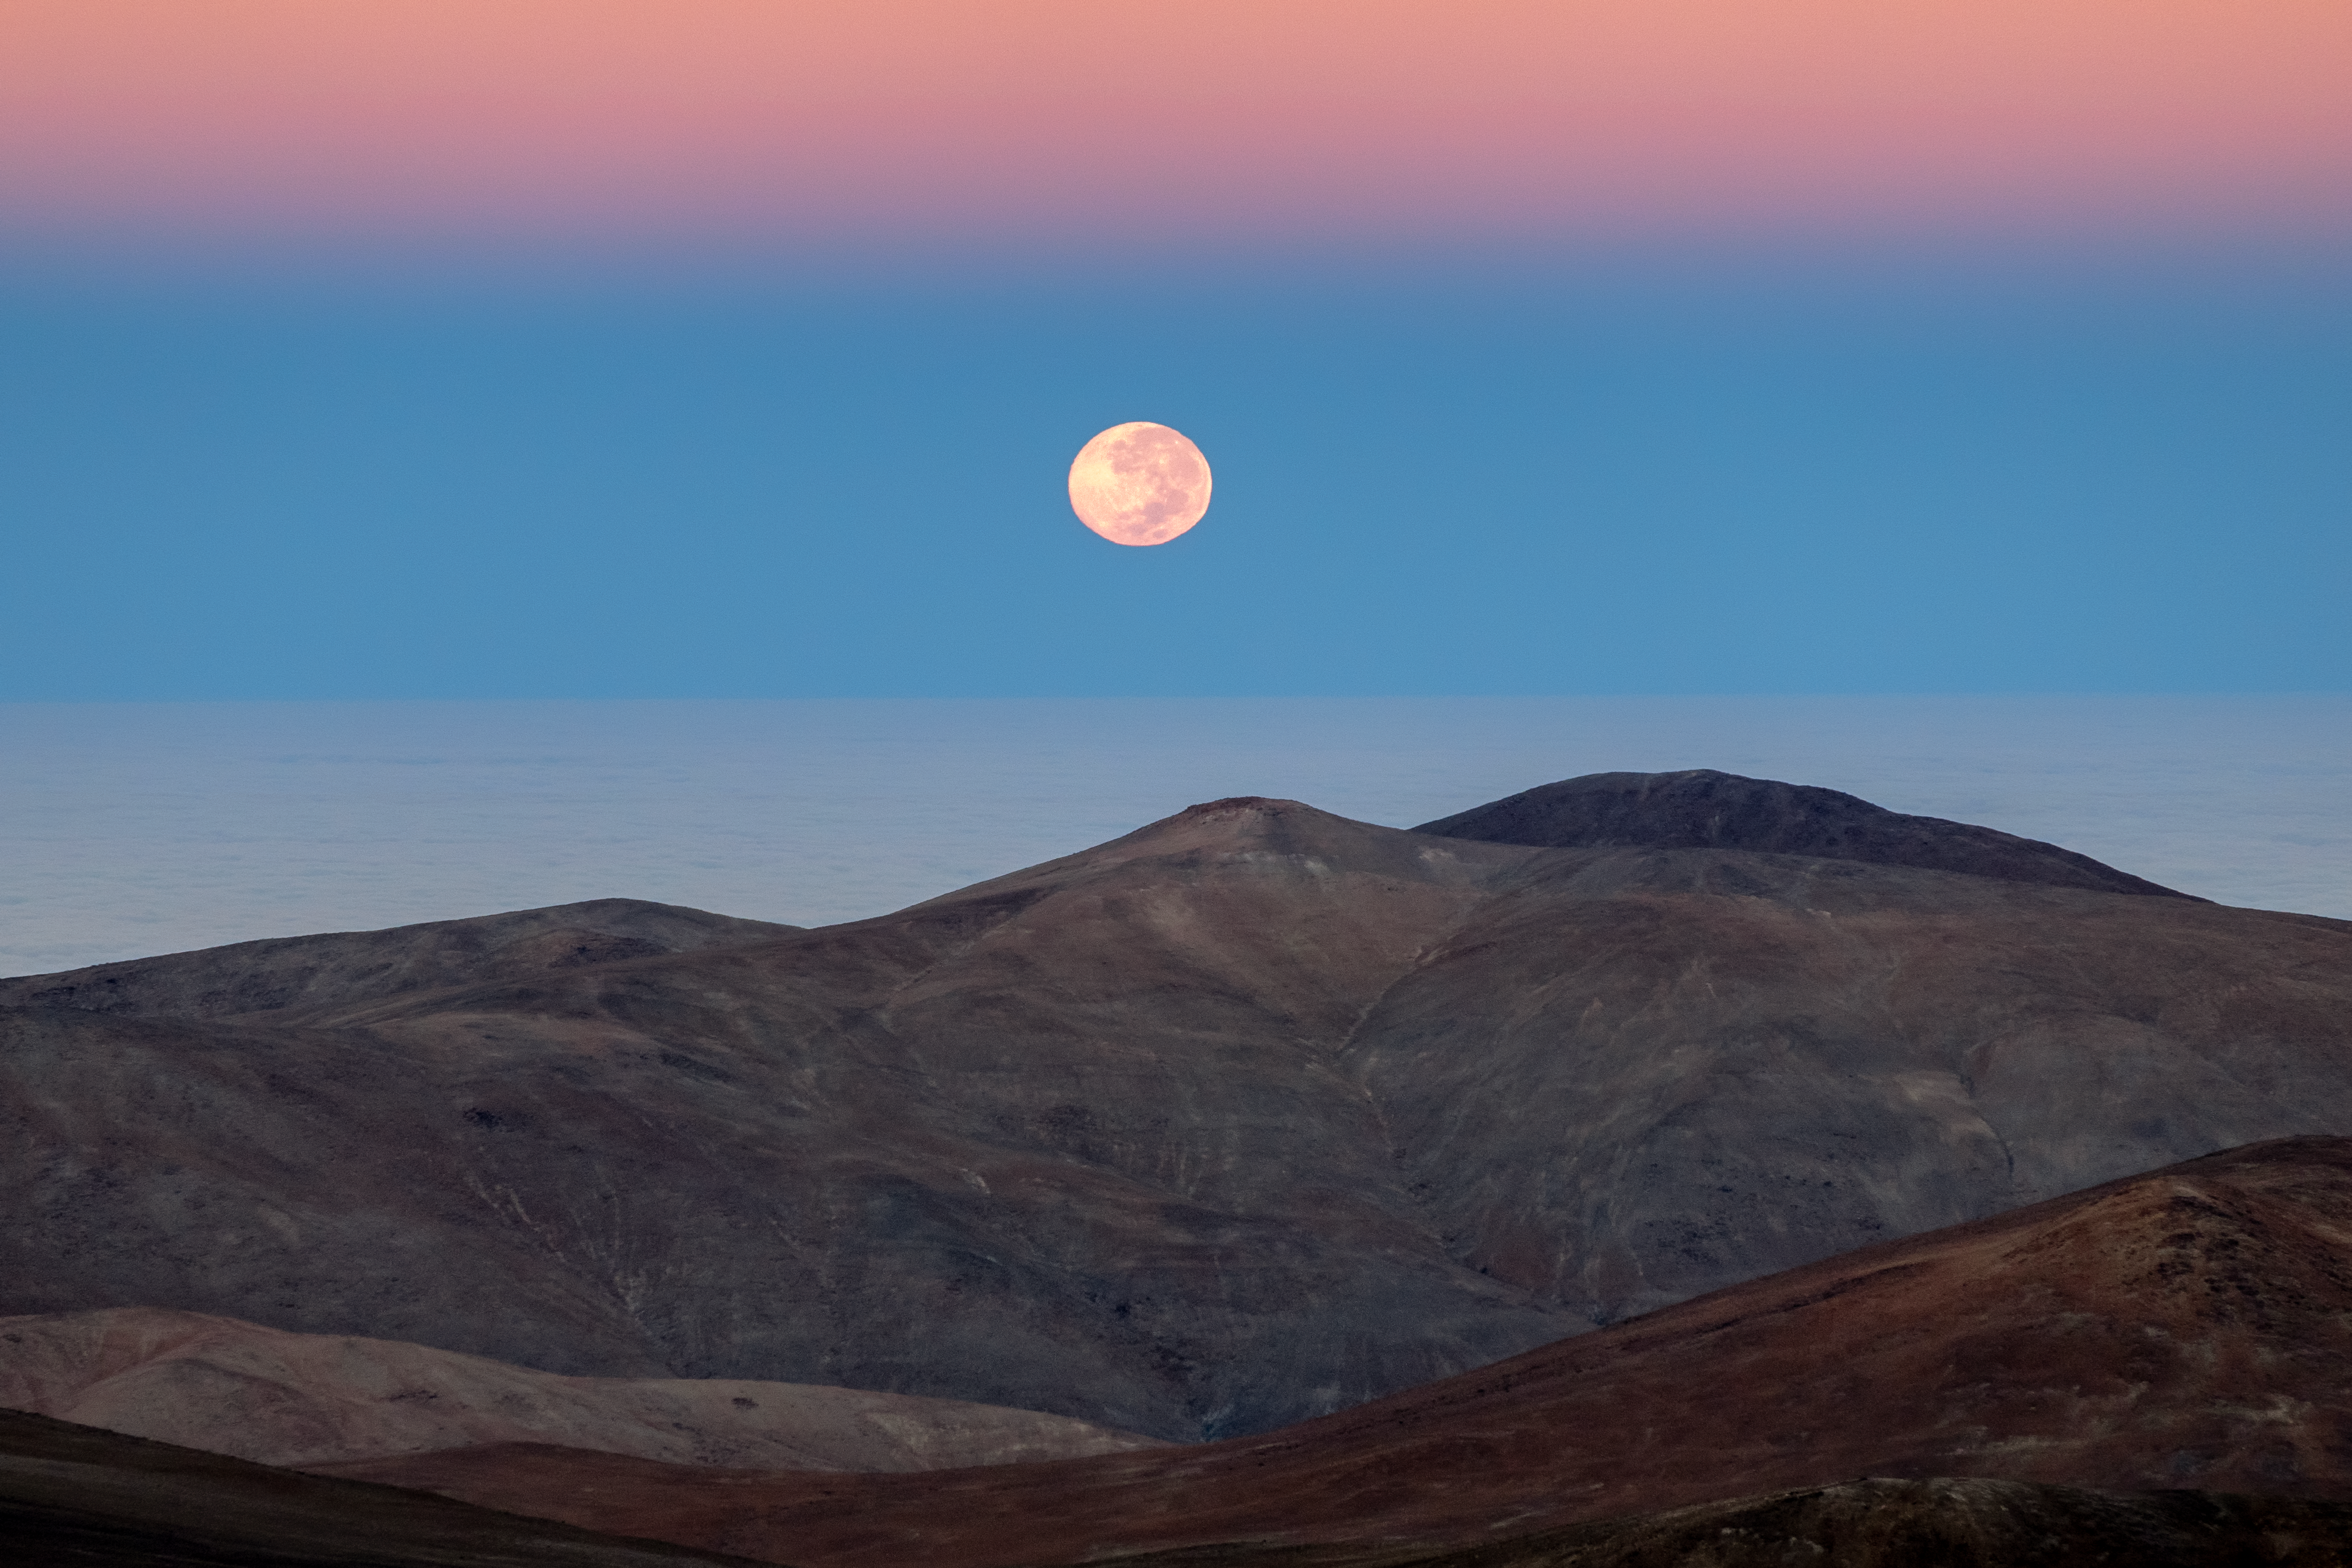

Moon Set

A striking full moon sets over the Chilean Atacama desert, which is the home of the La Silla and Paranal observatories.

Credit: ESO/G.Hüdepohl (atacamaphoto.com)